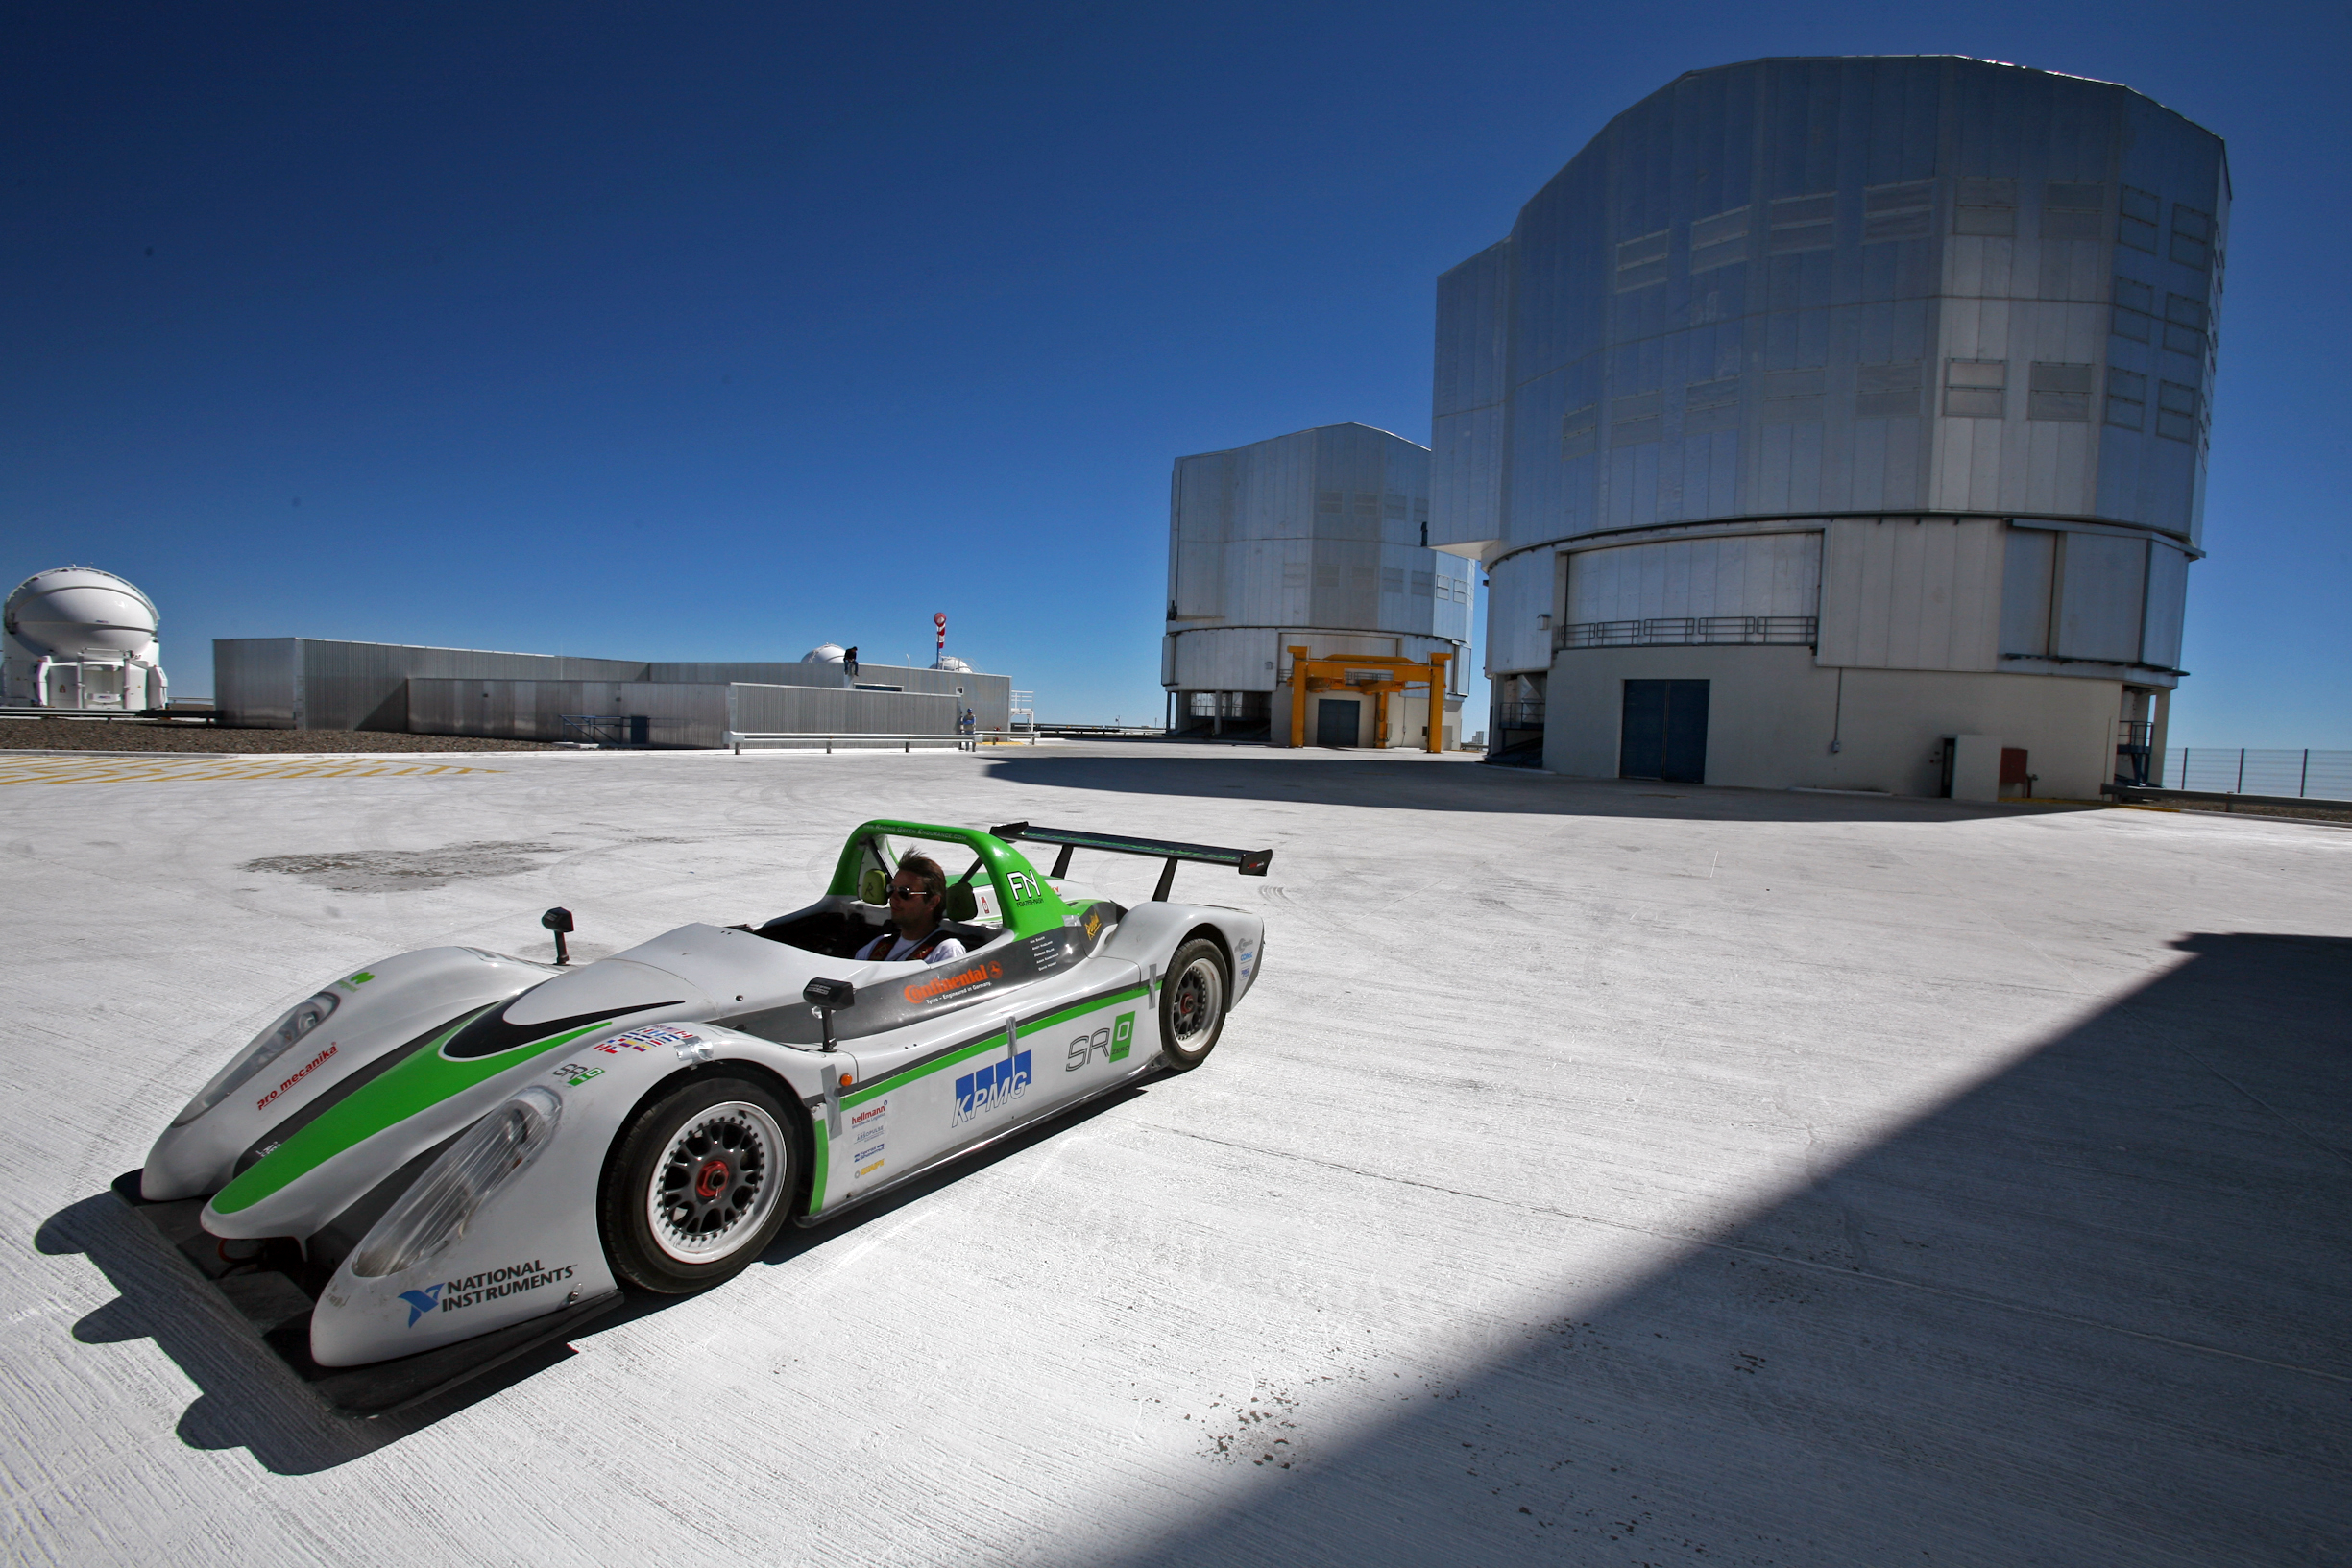

Electric supercar on the VLT platform

The SRZero supercar, one of the most advanced electric vehicles ever created, sped to the European Southern Observatory’s Very Large Telescope (VLT) on 27 October 2010 as part of its ambitious trek down the Americas. The SRZero electric supercar is a project carried out by students from the Racing Green Endurance (RGE) team from Imperial College London’s Energy Futures Lab, sponsored by KPMG and supported in Chile by the British Embassy. The VLT is the most advanced ground-based optical telescope in the world and it consists of four Unit Telescopes (UTs) with main mirrors of 8.2m diameter and four movable 1.8m diameter Auxiliary Telescopes (ATs). From right to left in the background: UT2, UT1 and AT1.

More info available at http://www.eso.org/public/announcements/ann1079/

Credit: ESO